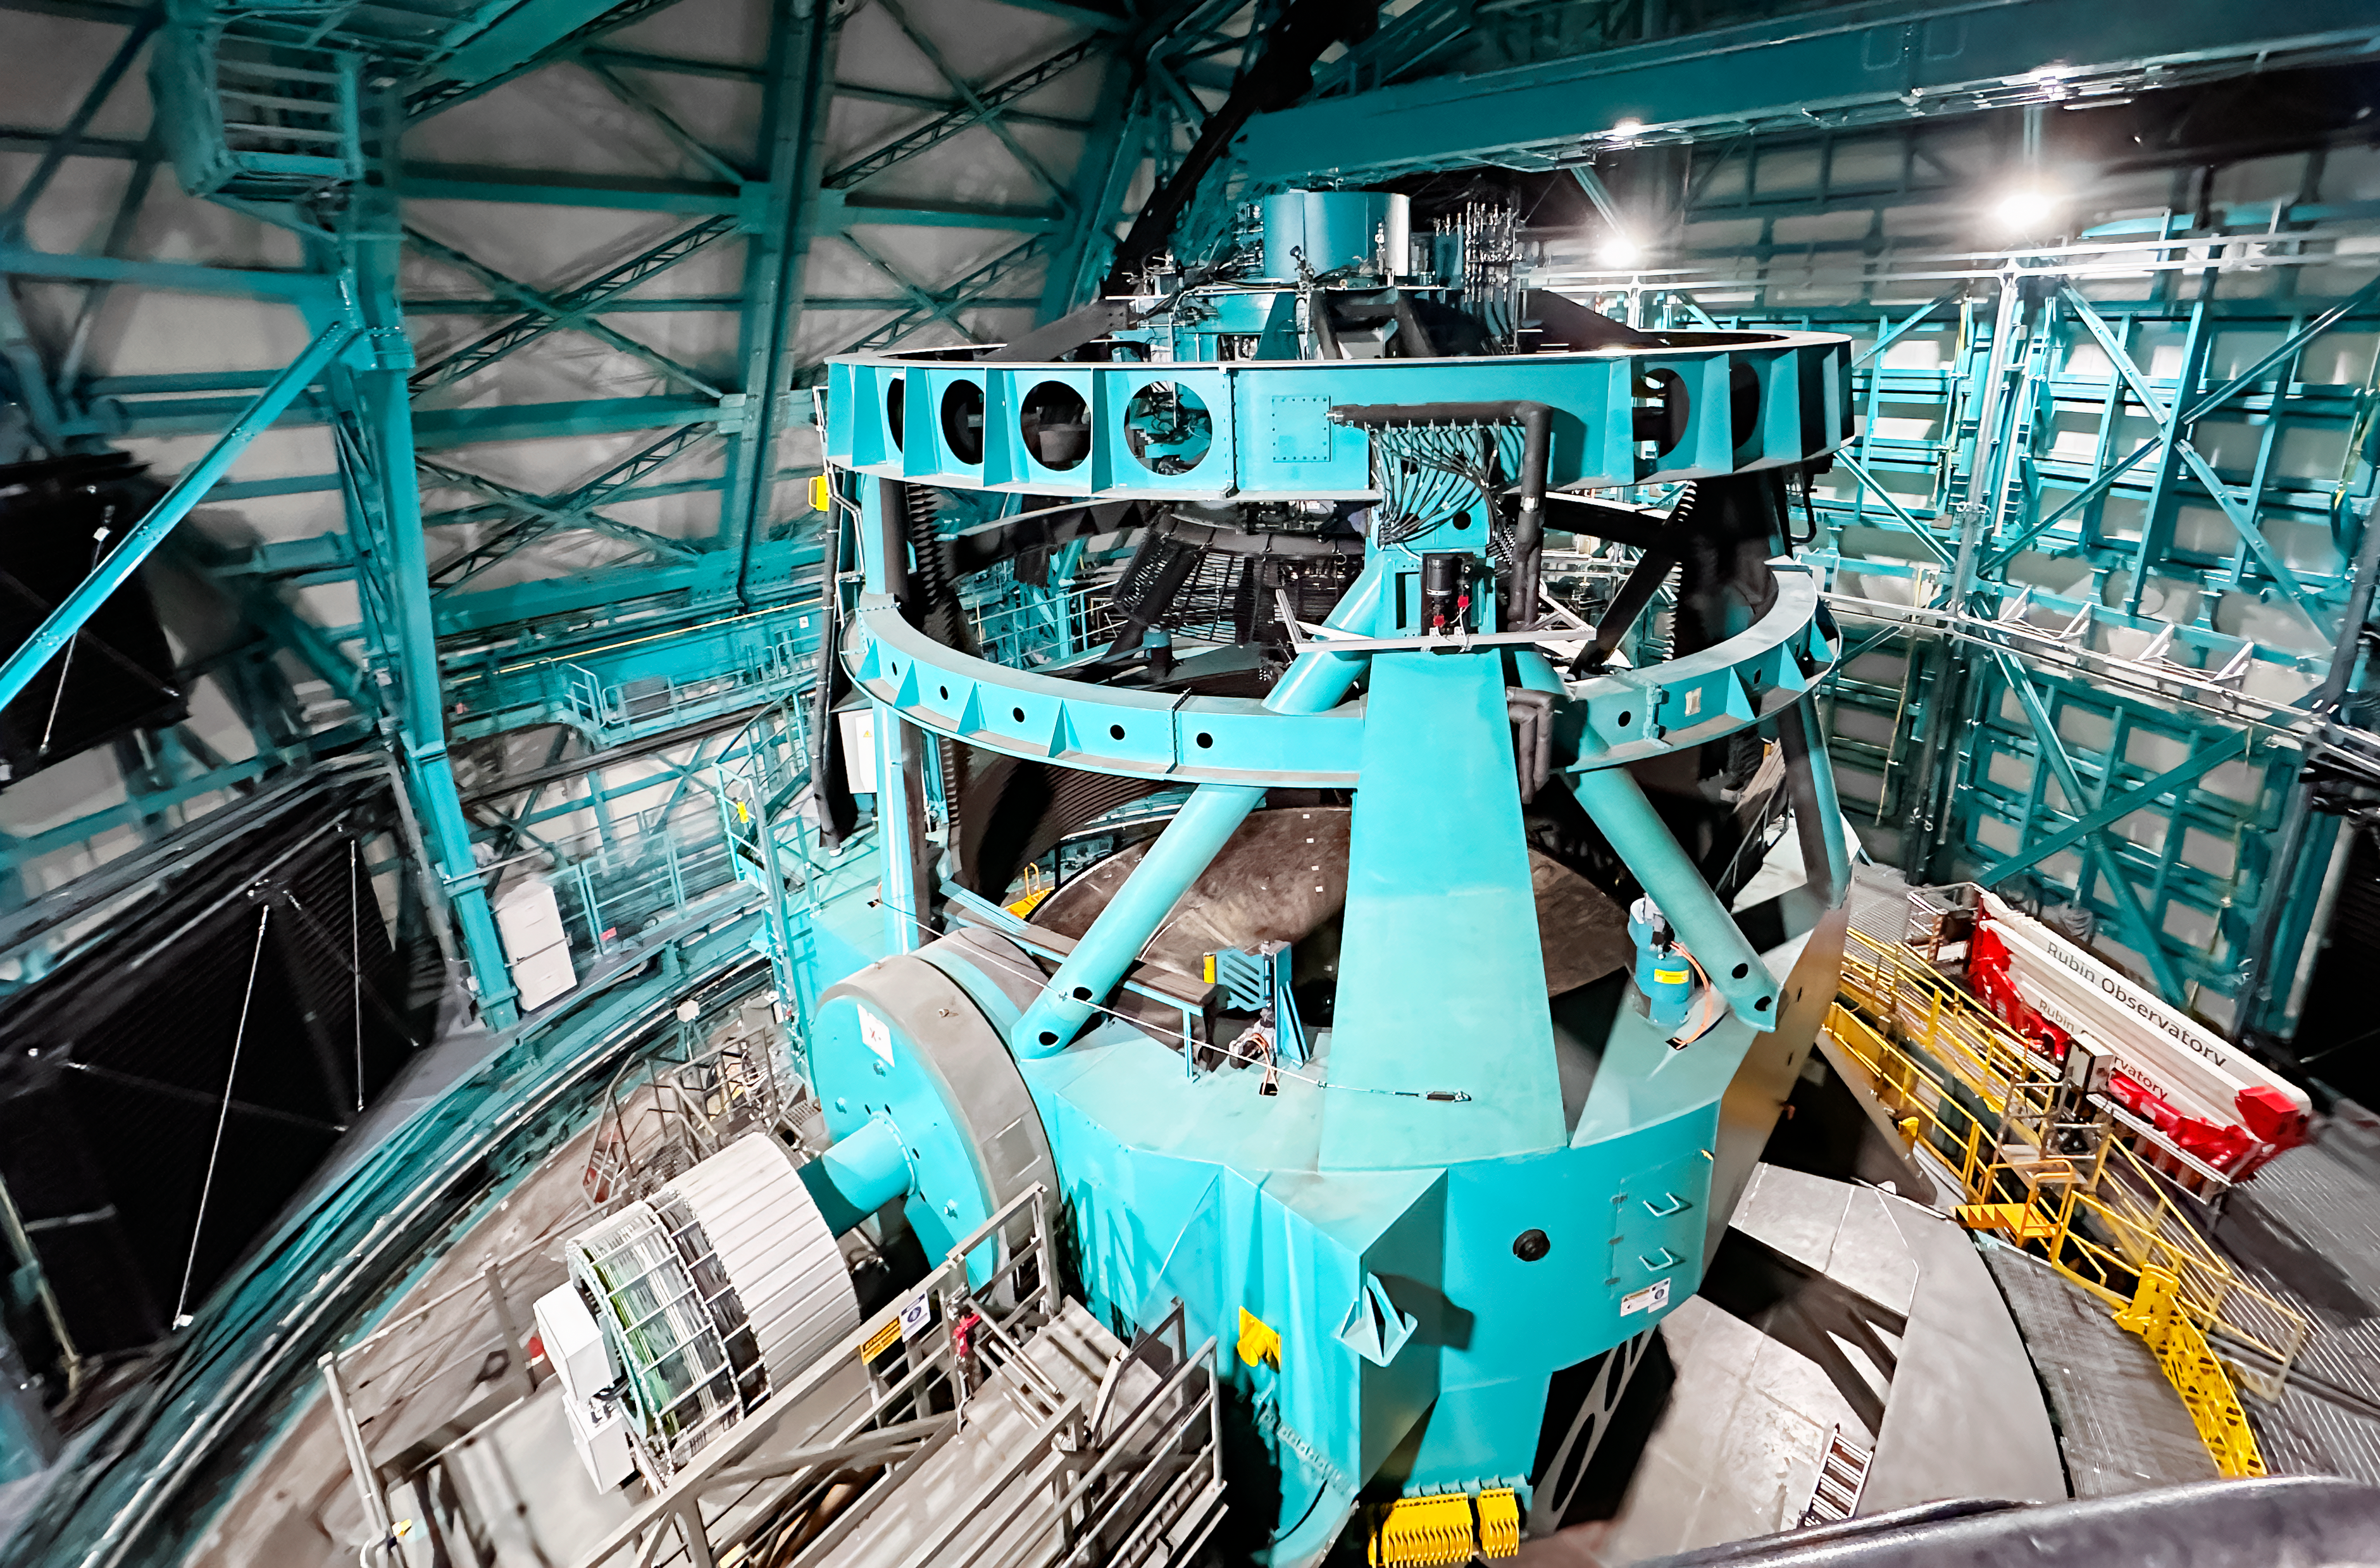

AMCR Visits Rubin

The AURA Management Council for the Rubin Observatory (AMCR) visits Vera C. Rubin Observatory on 29 November 2023.

Credit: RubinObs/NOIRLab/SLAC/NSF/DOE/AURA